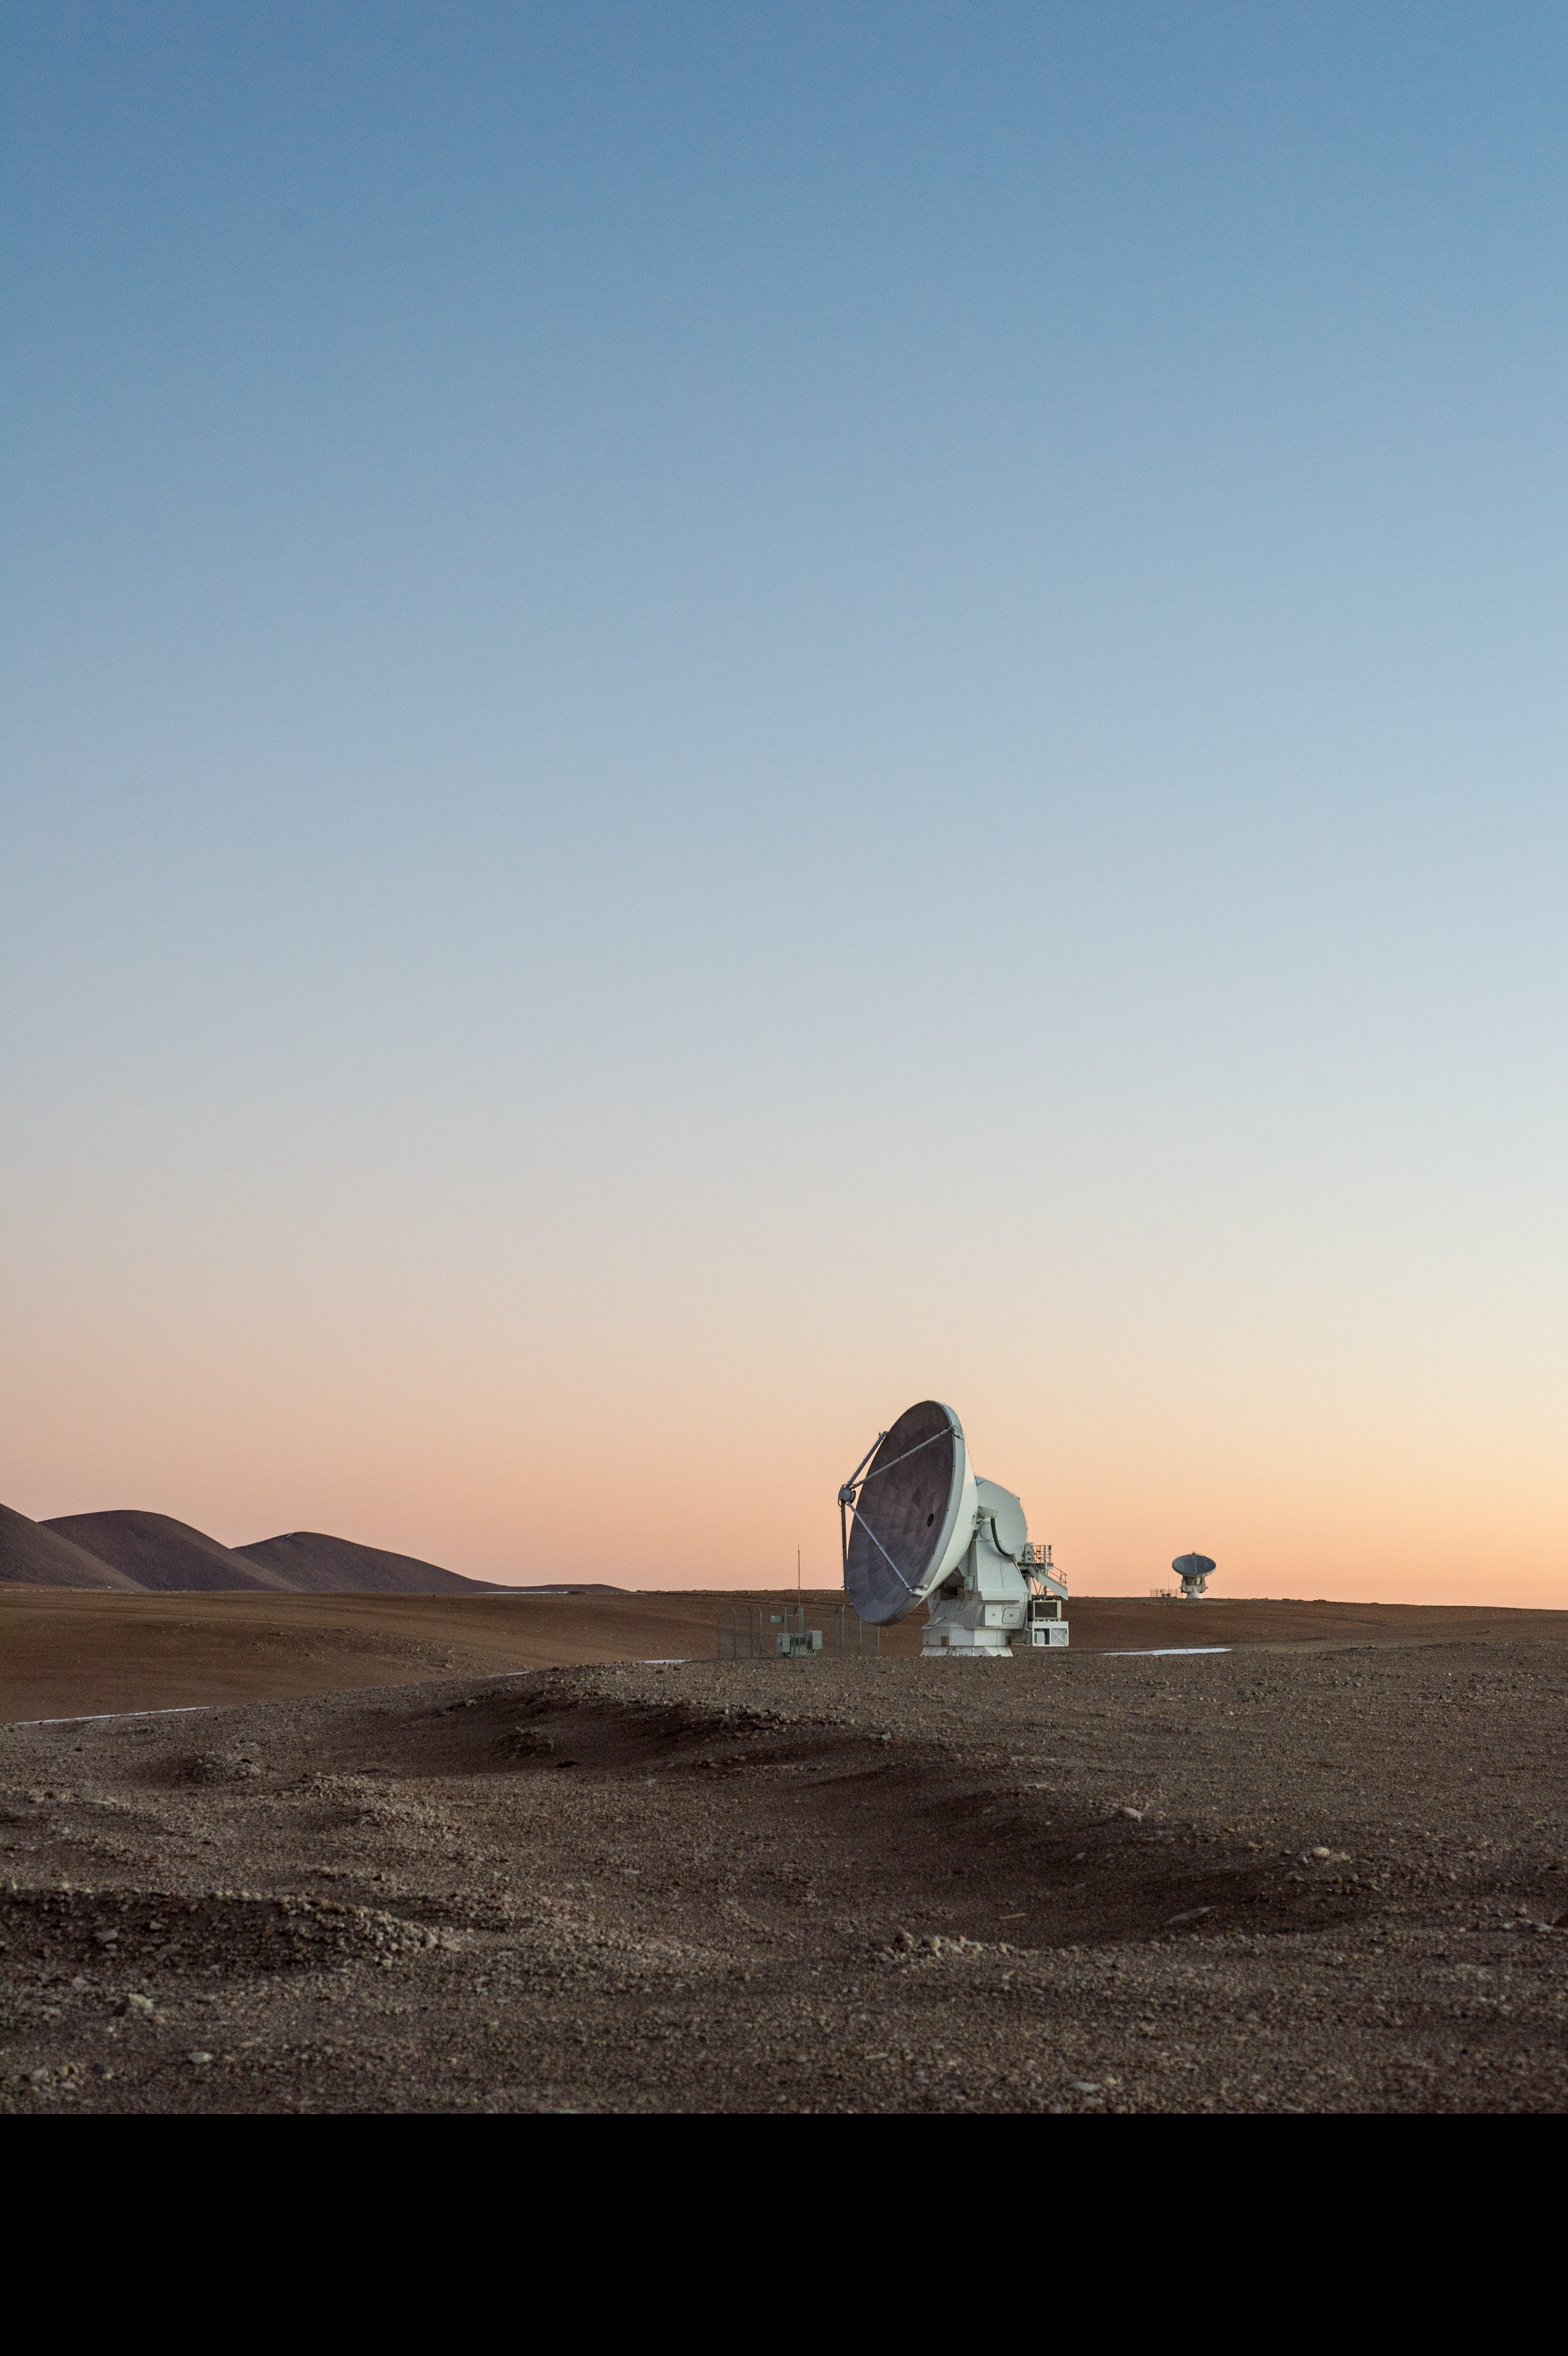

ALMA antennae at sunset on the Chajnantor plateau

Two Atacama Large Millimeter/submillimeter Array (ALMA) antennae observe the sunset on the desolate Chajnantor plateau in the Chilean Atacama desert.

Credit: Carlos Durán/ESO